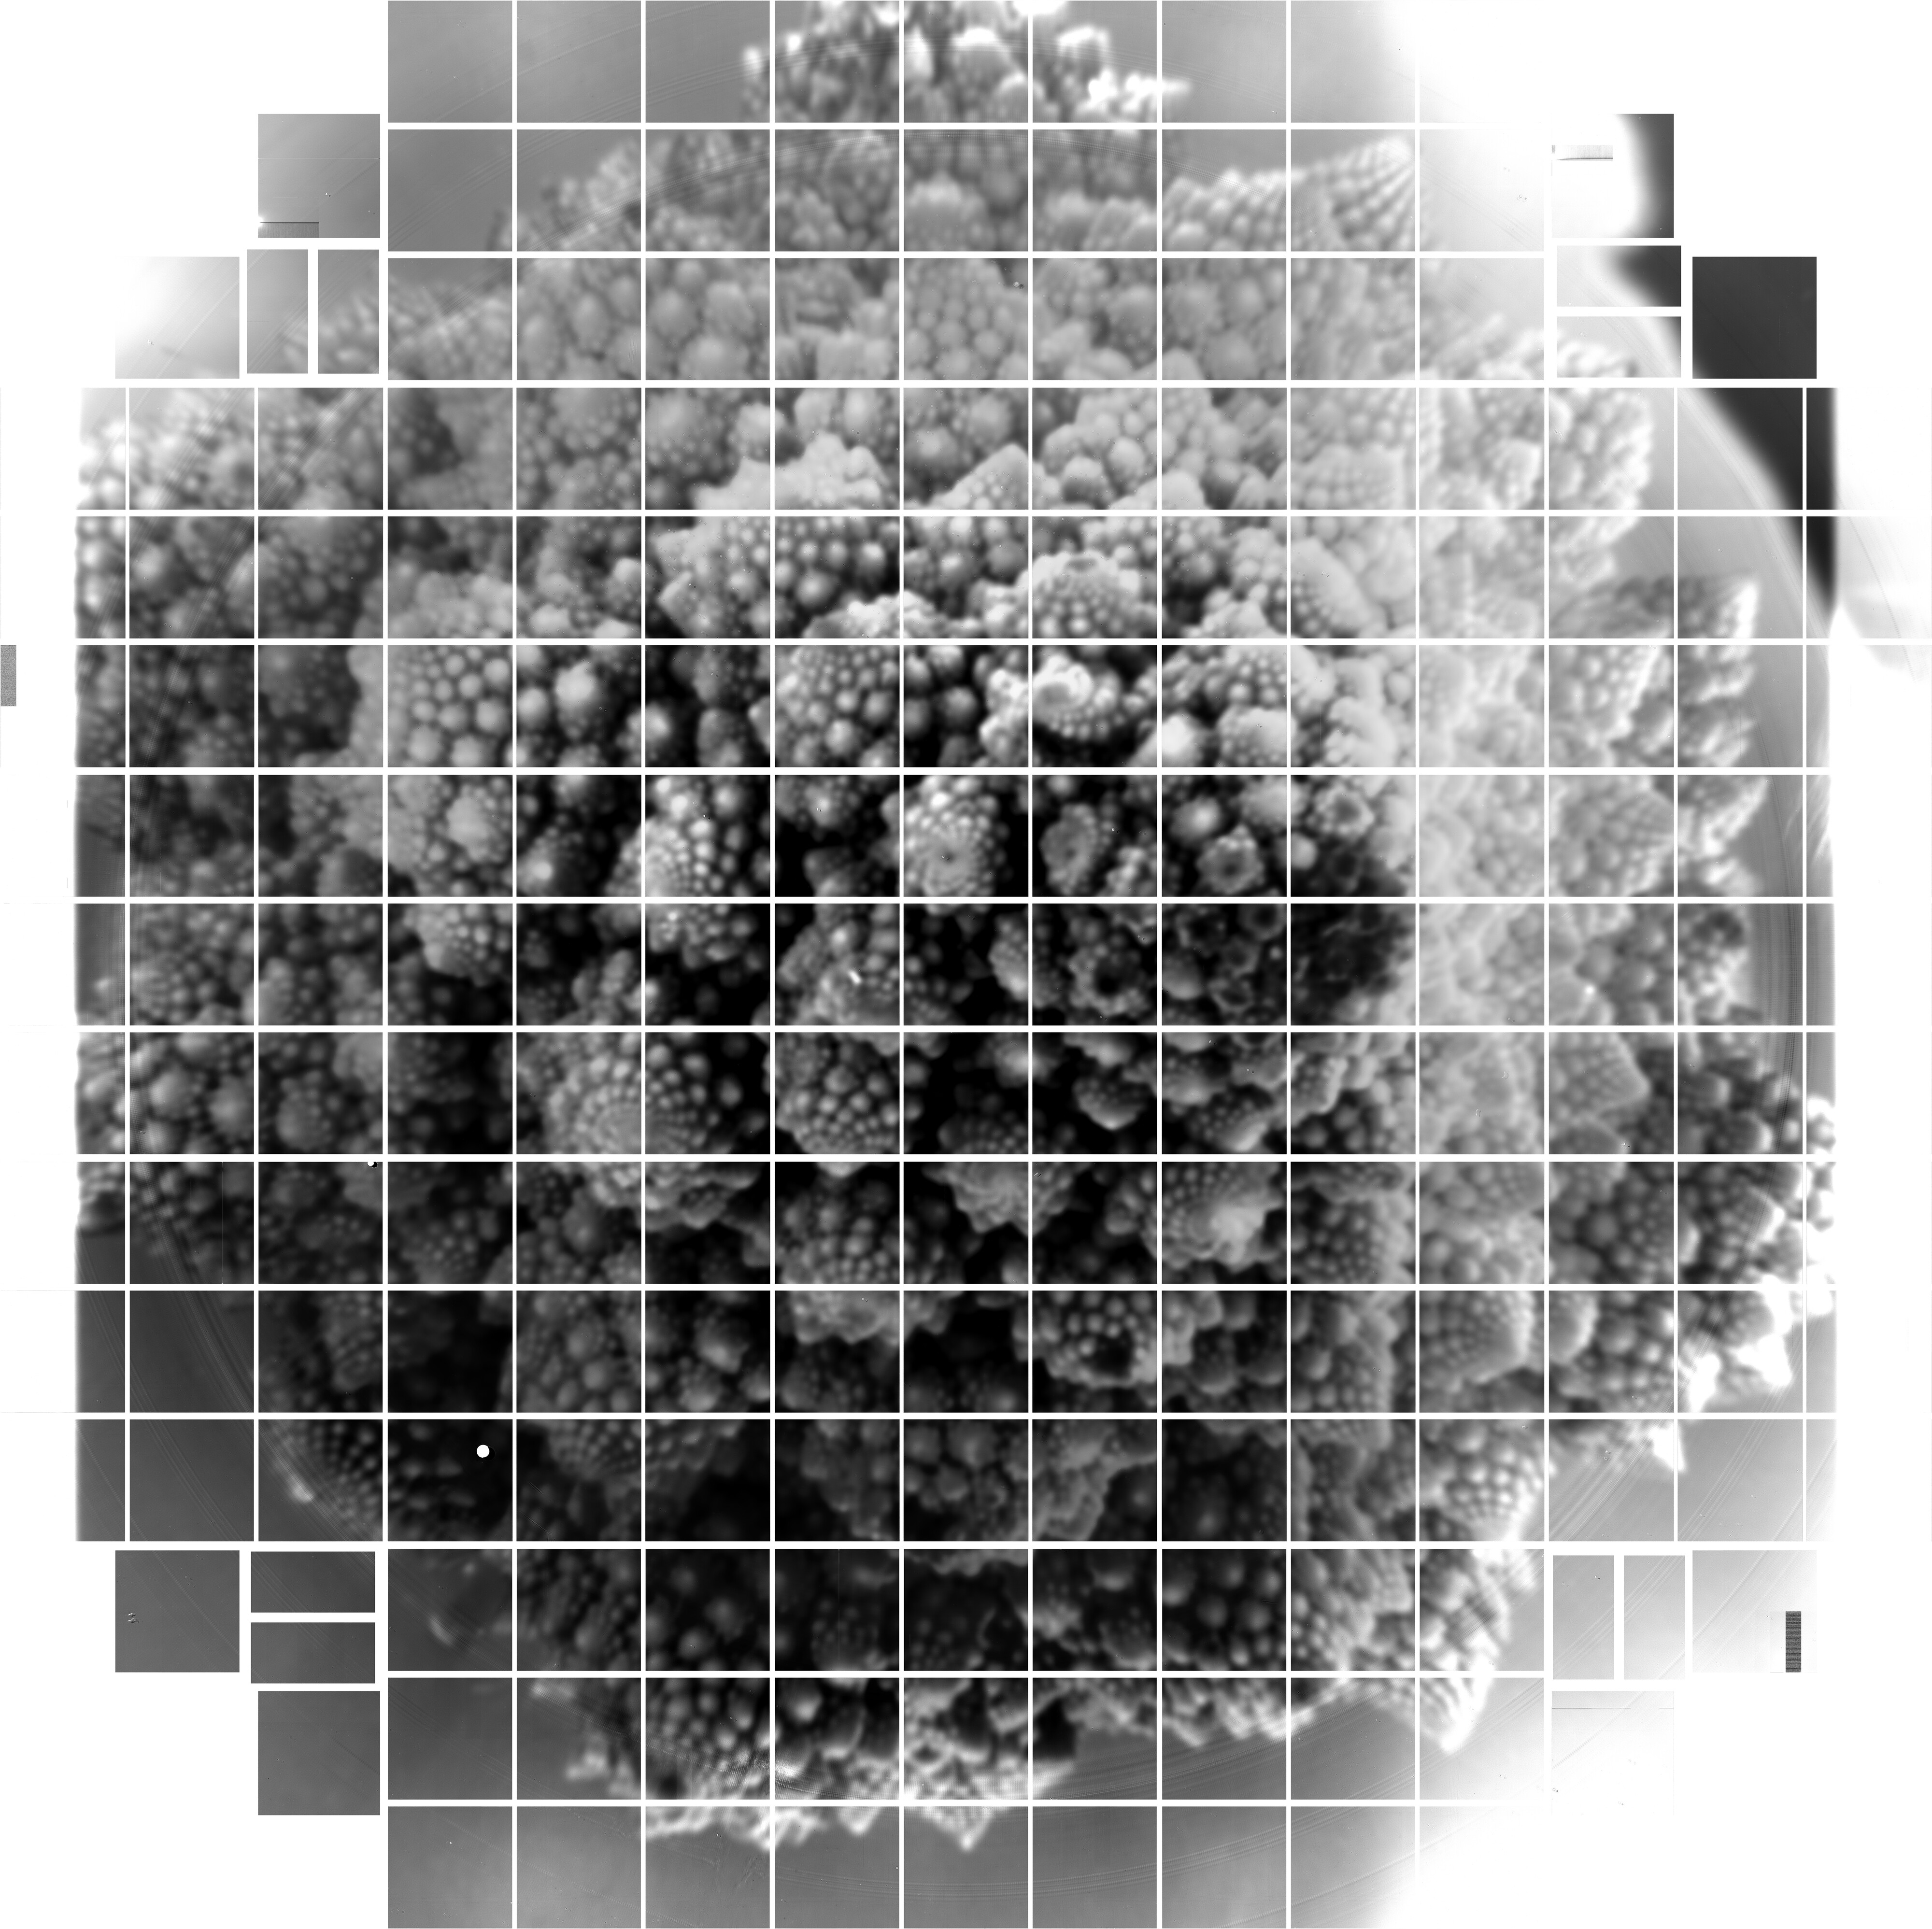

LSST Camera Imaging Sensors First Digital Photos

The Rubin Observatory LSST Camera team at SLAC National Accelerator Laboratory has released the first 3200 megapixel digital photos taken using the array of imaging sensors that will be integrated into the LSST Camera. These are the largest images ever captured in single shots, and they are a successful test of the LSST Camera’s focal plane, which was completed at SLAC in January 2020.

Credit: RubinObs/NOIRLab/SLAC/NSF/DOE/AURA